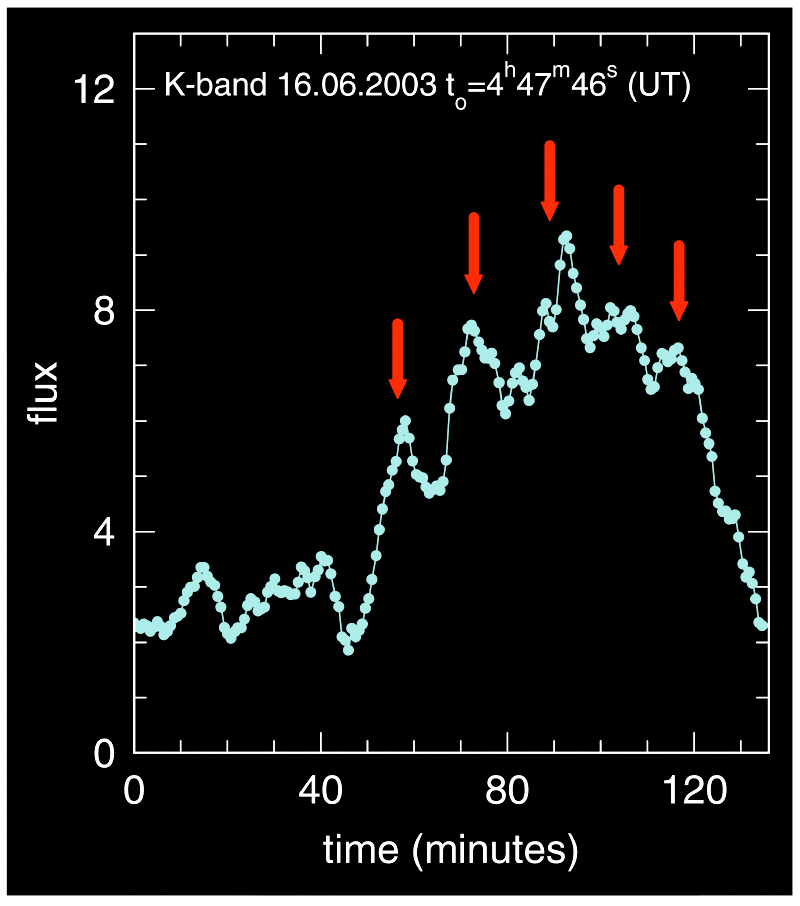

Near-infrared flare from Galactic Centre (lightcurve)

This image displays the "light curve" of a light flare from the galactic centre, as observed in the K-band (wavelength 2.2 µm) on June 16, 2003. This and a second flare discovered about 24 hours earlier show variability on a time scale of a few minutes and appear to show larger variations (arrows) with a 17-minute periodicity. The rapid variability implies that the infrared emission comes from just outside (the event horizon of) the black hole. If the periodicity is a fundamental property of the motion of gas orbiting the black hole, the Galactic Centre black hole must rotate with about half the maximum spin rate allowed by General Relativity. The present observations thus probe the space-time structure in the immediate vicinity of that event horizon.

Credit: ESO